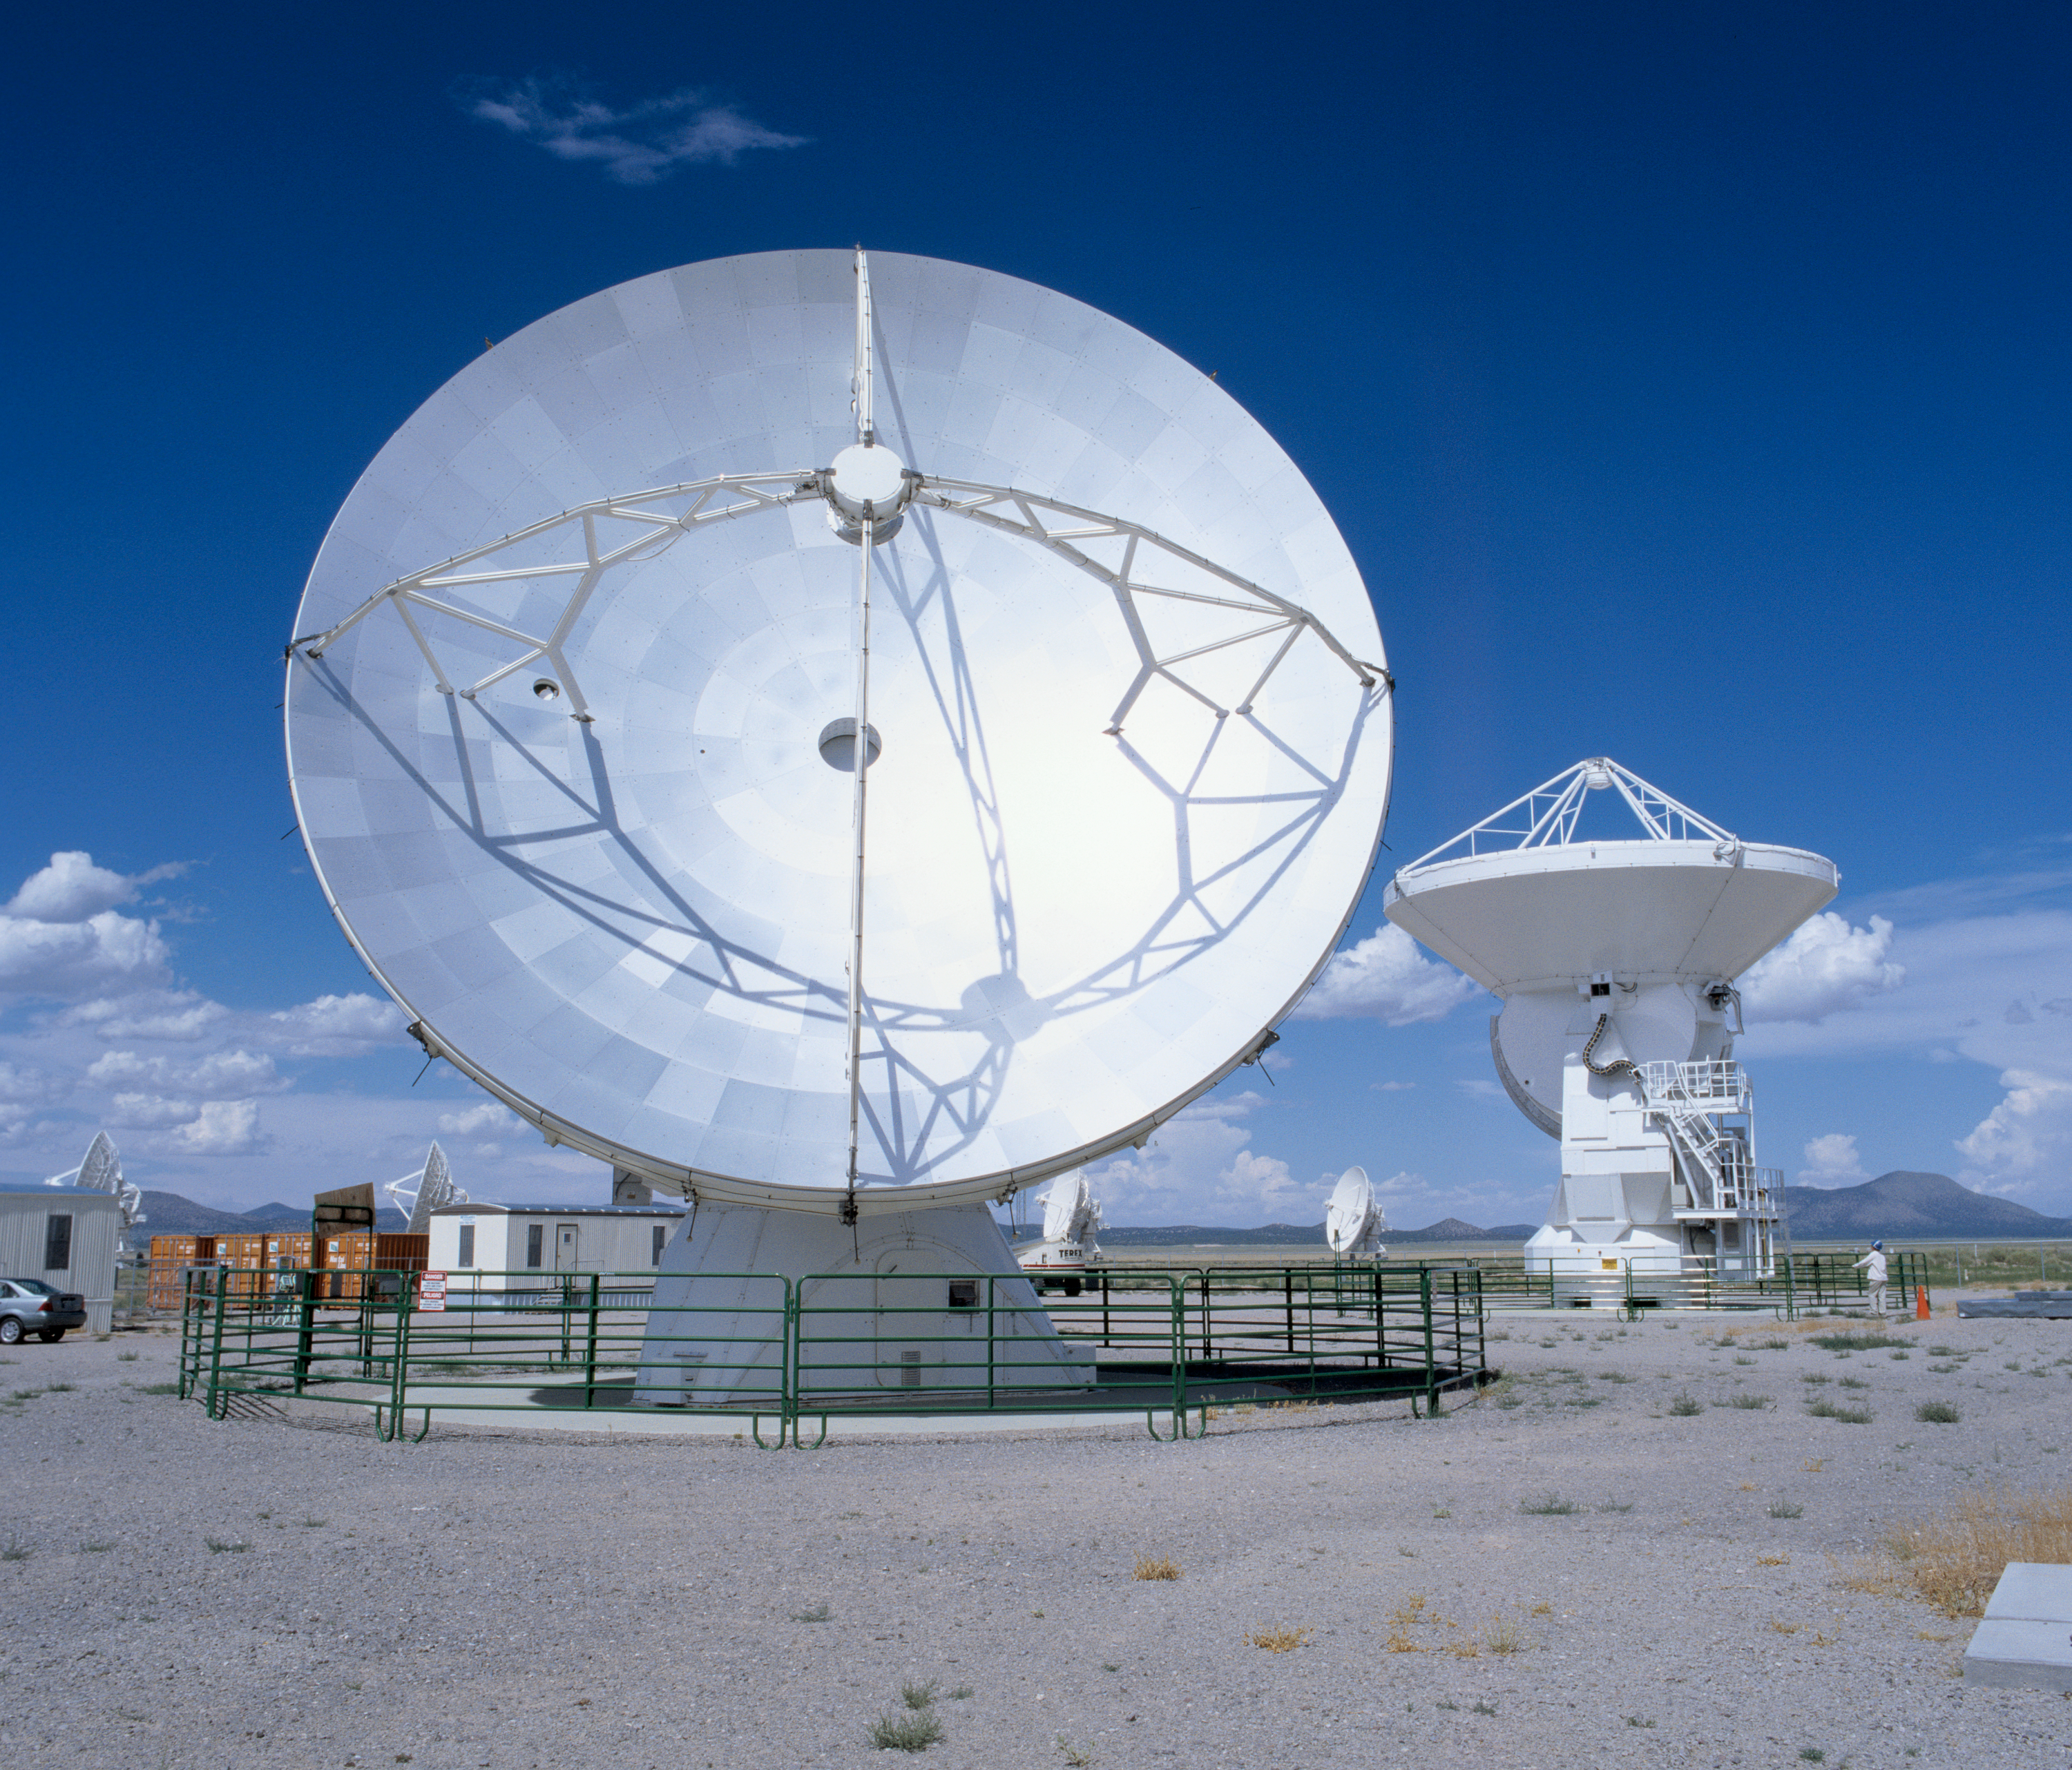

The ALMA prototype antennas

The two ALMA Prototype Antennas at the ATF site in Socorro, New Mexico. The 2 antennas have been linked together as an integrated system to observe Saturn on 2 March, paving the way for the future full operation of ALMA. Image taken in July 2004.

Credit: ALMA (ESO/NAOJ/NRAO)/H. Zodet (ESO)